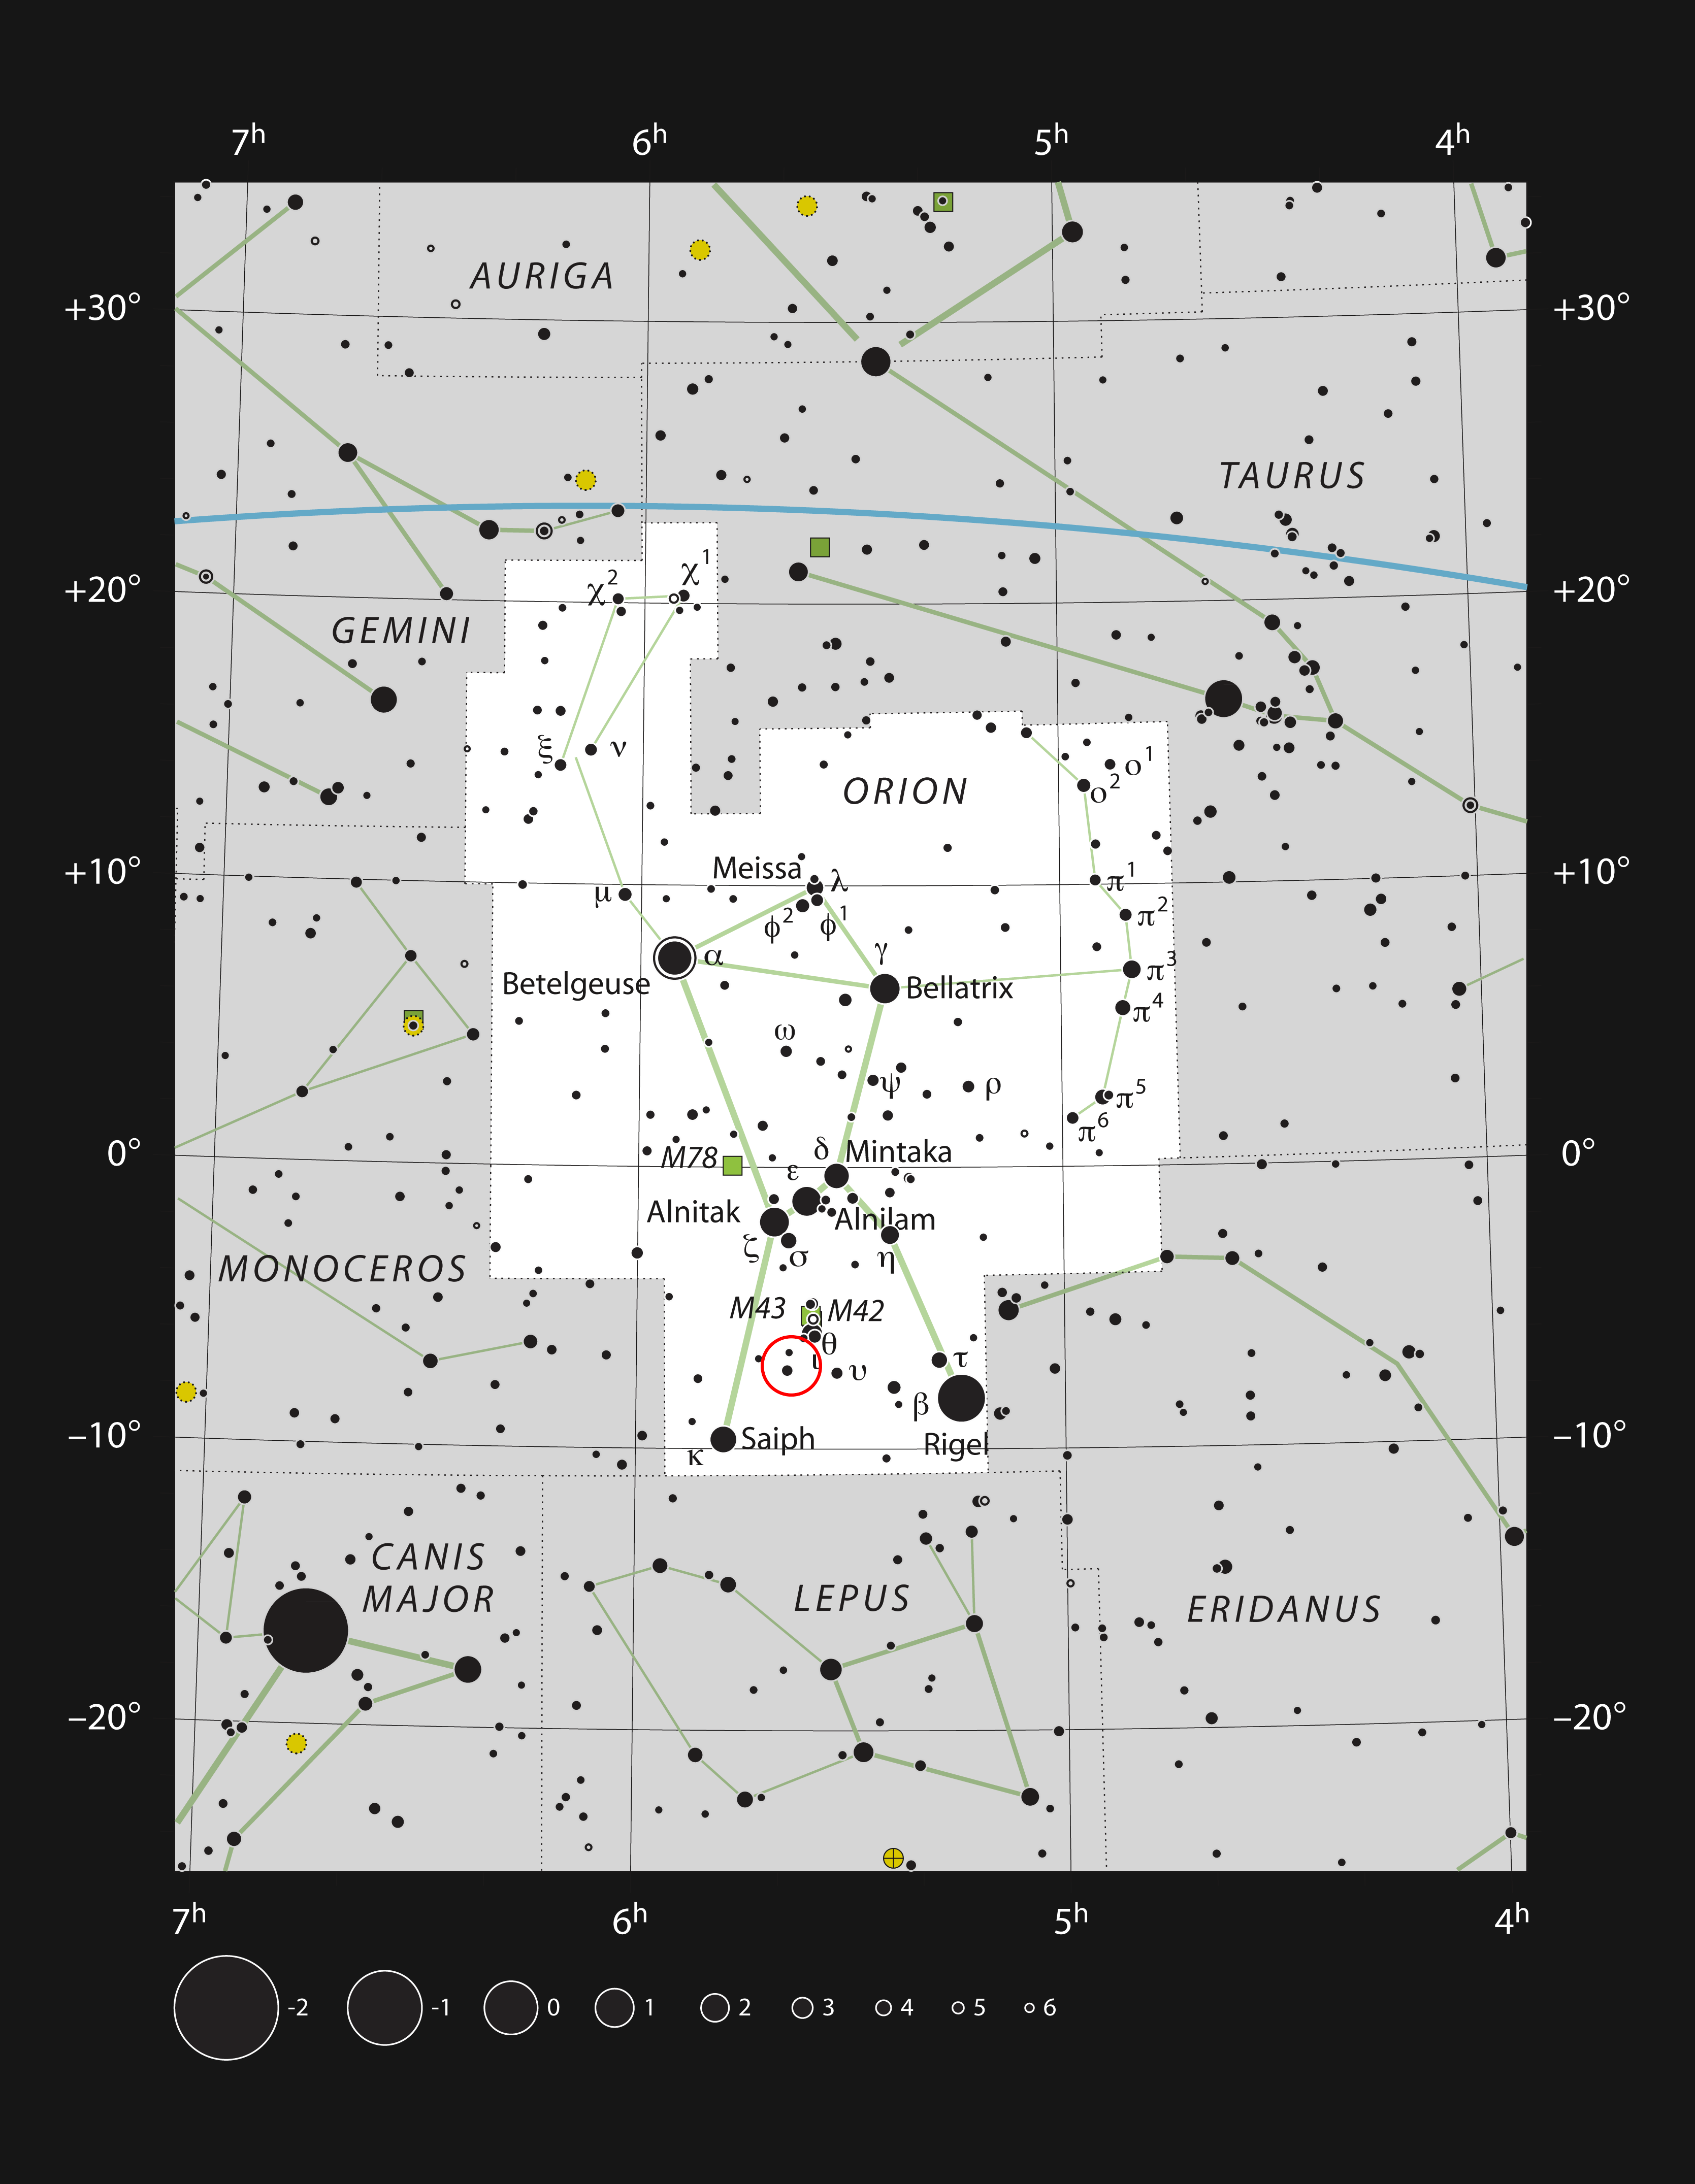

The star V883 Orionis in the constellation of Orion

This chart shows the location of the young star V883 Orionis in the famous constellation of Orion. Most of the stars visible to the naked eye on a clear dark night are plotted. The location of V833 Orionis is marked with a red circle. This star is very faint and needs a large amateur telescope to be seen visually. It is very close in the sky, and physically associated with, the huge and brilliant Orion Nebula just to the north-west.

Credit: ESO/IAU and Sky & Telescope